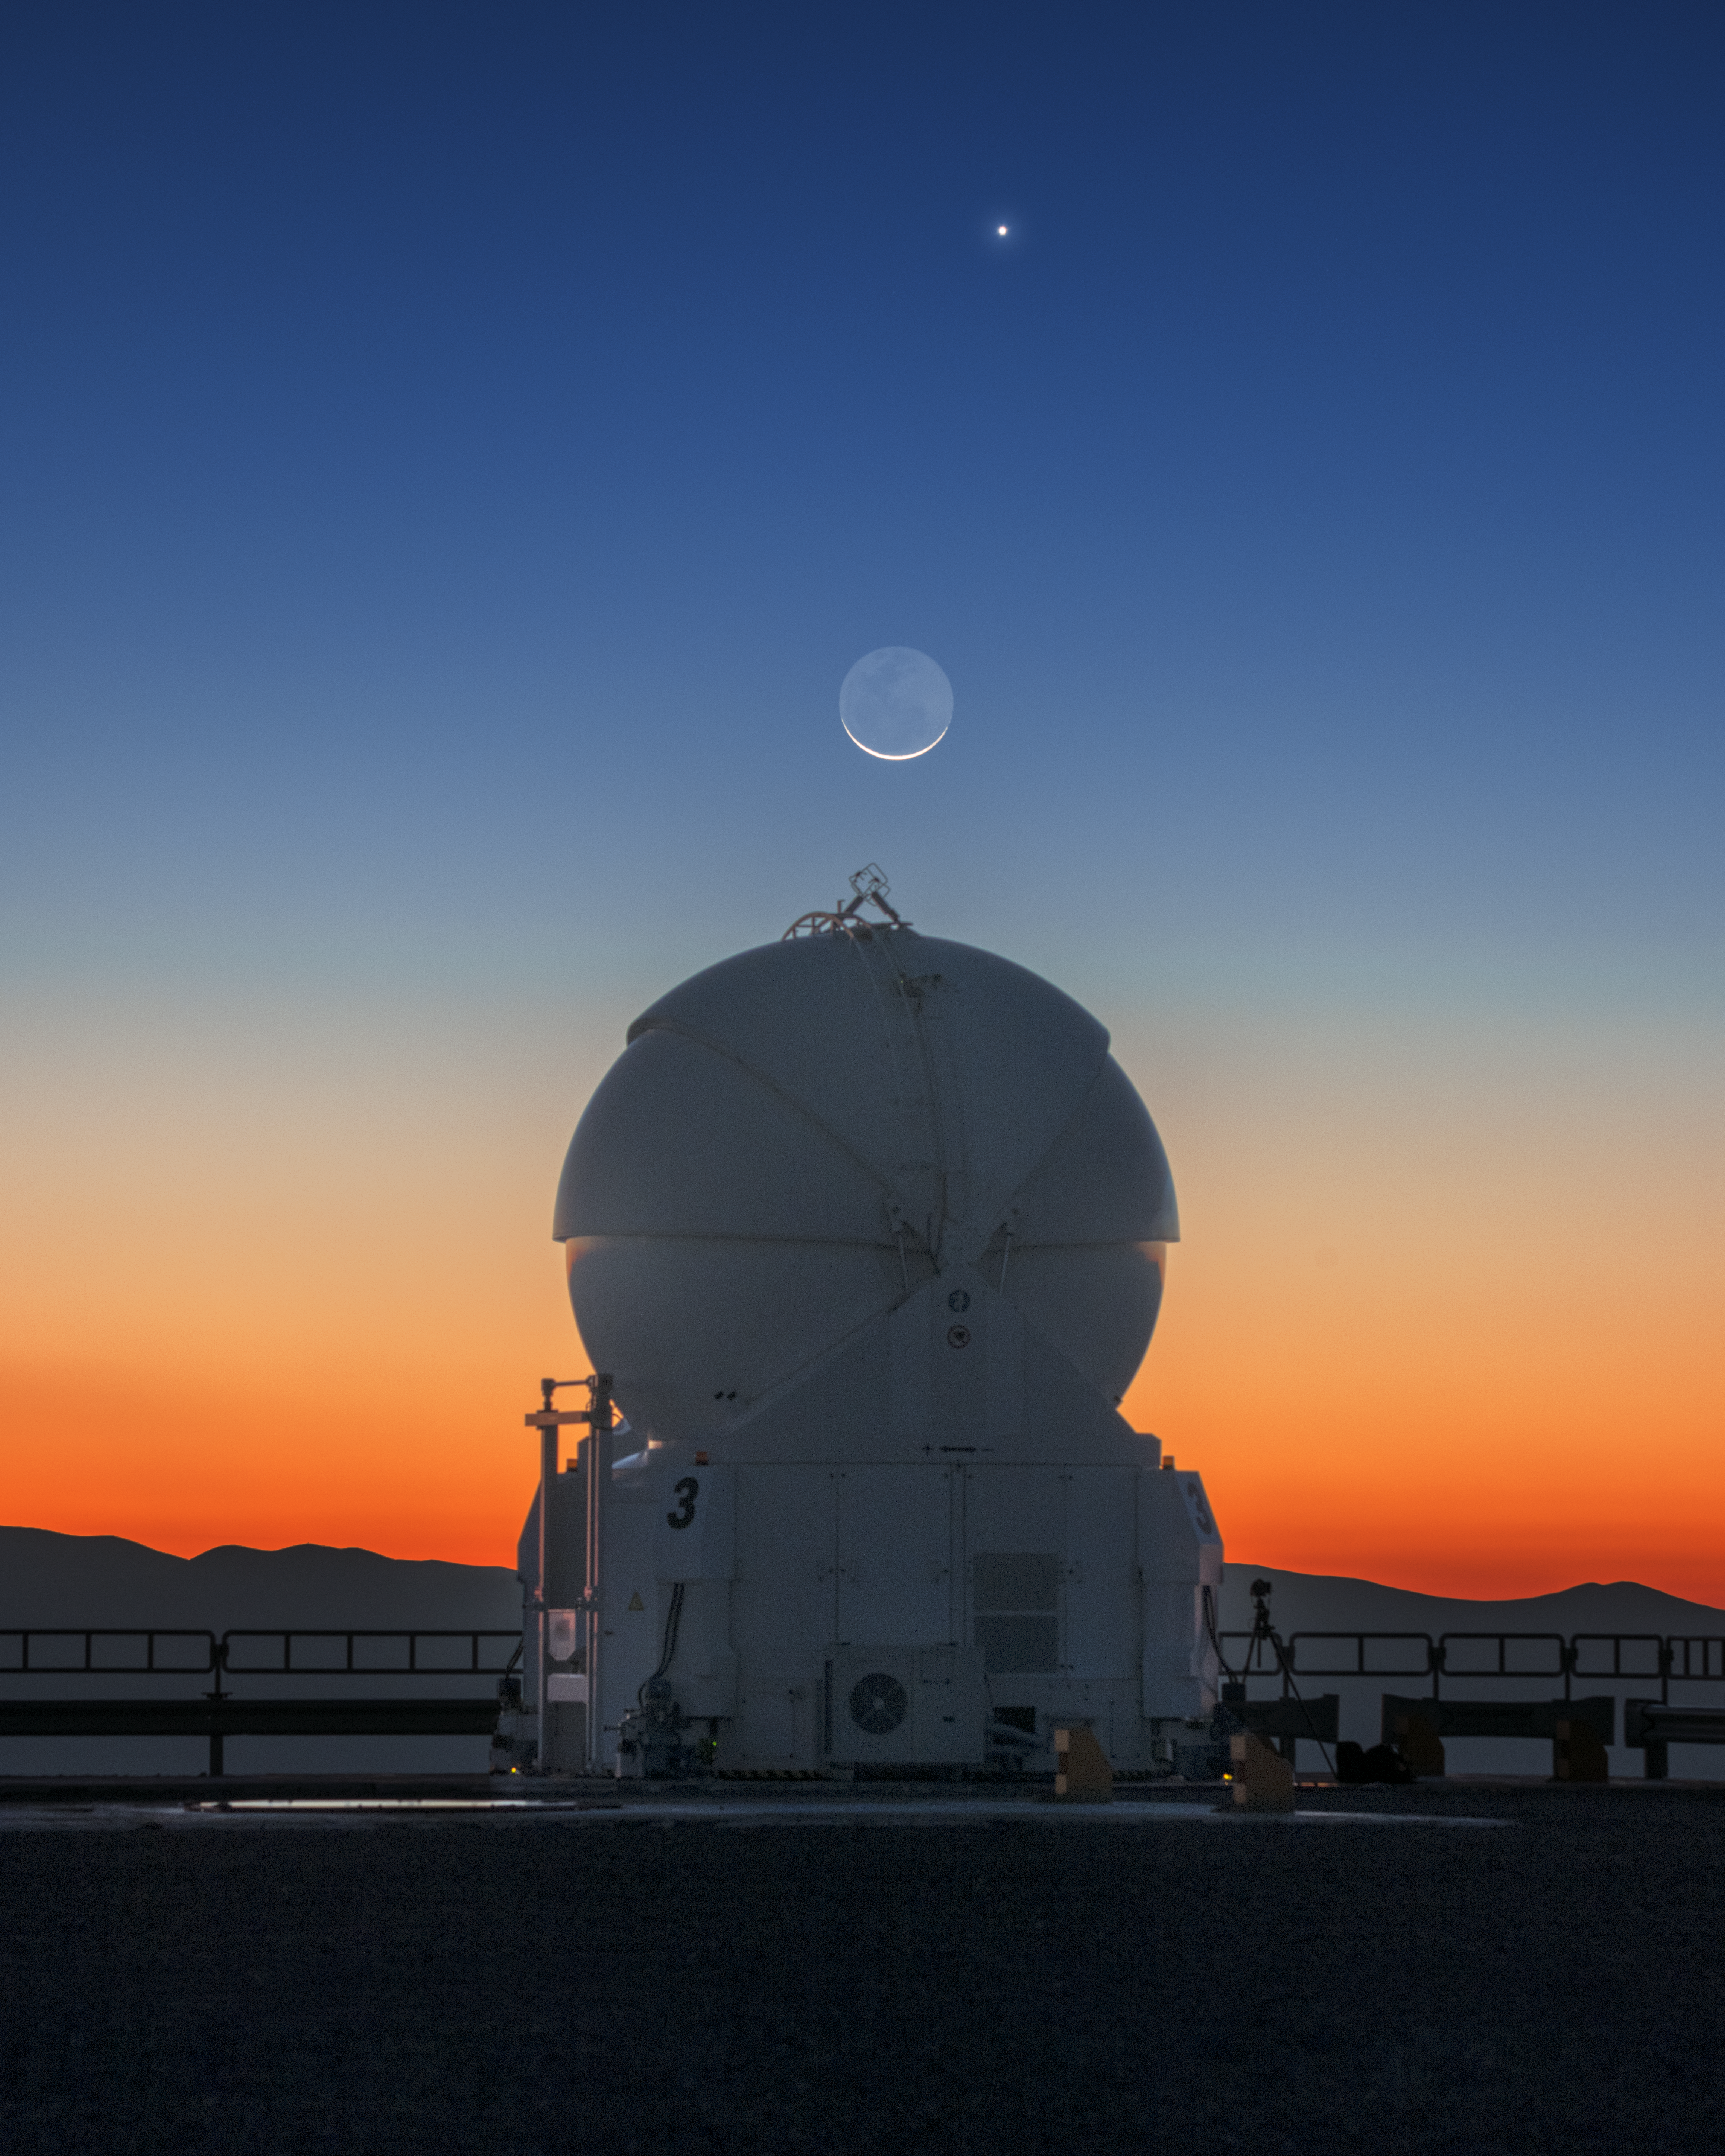

Spheres on Spheres

During one of his visits to ESO’s Very Large Telescope (VLT) at Paranal Observatory in Chile, astrophotographer and ESO Photo Ambassador Yuri Beletsky was fortunate enough to capture this breathtaking sight: three celestial spheres — each very different! — lined up beautifully in the sky.

The largest sphere in this photo is one of the VLT’s four Auxiliary Telescopes. These movable telescopes can be arranged in different configurations to achieve different scientific goals.

Floating above the auxiliary telescope is the Moon. The setting Sun illuminates only a sliver of our rocky satellite, though some of the lunar maria — the dark, sea-like remnants of lava flows from the Moon’s early days — are visible, too. Near the top of the image is Venus, the second planet from the Sun and our planetary neighbour.

Credit: Y. Beletsky (LCO)/ESO